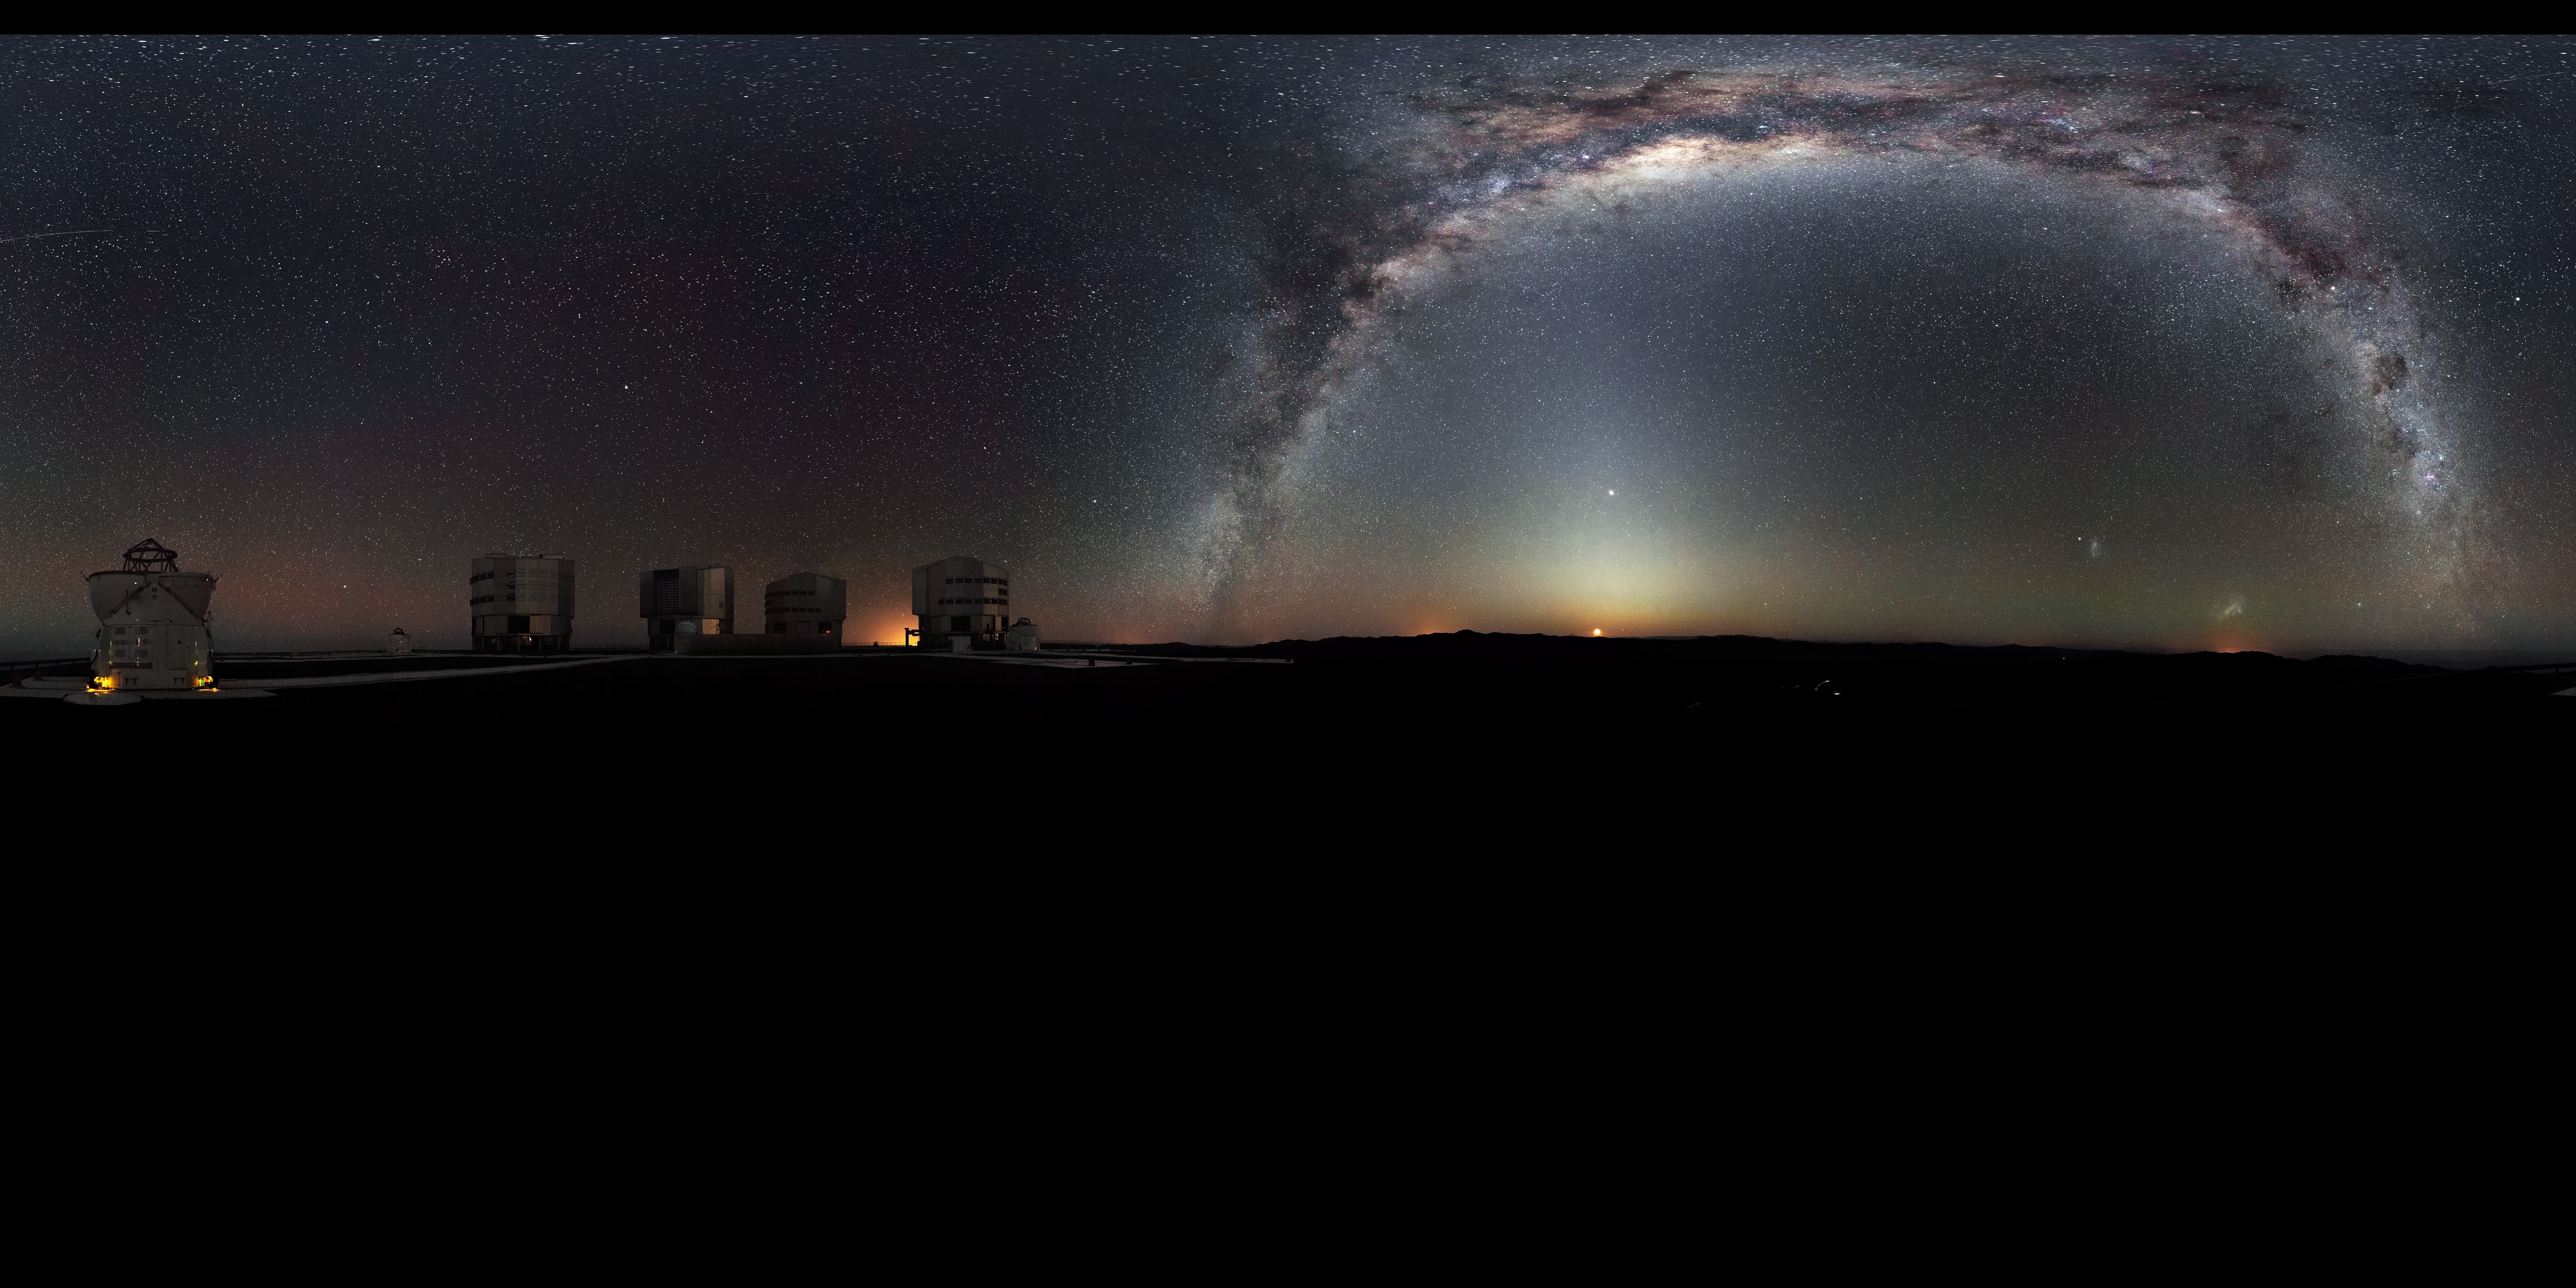

Rare 360-degree panorama of the southern sky

The Milky Way arches across this rare 360-degree panorama of the night sky above the Paranal platform, home of ESO’s Very Large Telescope. The image was made from 37 individual frames with a total exposure time of about 30 minutes, taken in the early morning hours. The Moon is just rising and the zodiacal light shines above it, while the Milky Way stretches across the sky opposite the observatory.

The open telescope domes of the world’s most advanced ground-based astronomical observatory are all visible in the image: the four smaller 1.8-metre Auxiliary Telescopes that can be used together in the interferometric mode, and the four giant 8.2-metre Unit Telescopes. To the right in the image and below the arc of the Milky Way, two of our galactic neighbours, the Small and Large Magellanic Clouds, can be seen.

Credit: ESO/H.H. Heyer